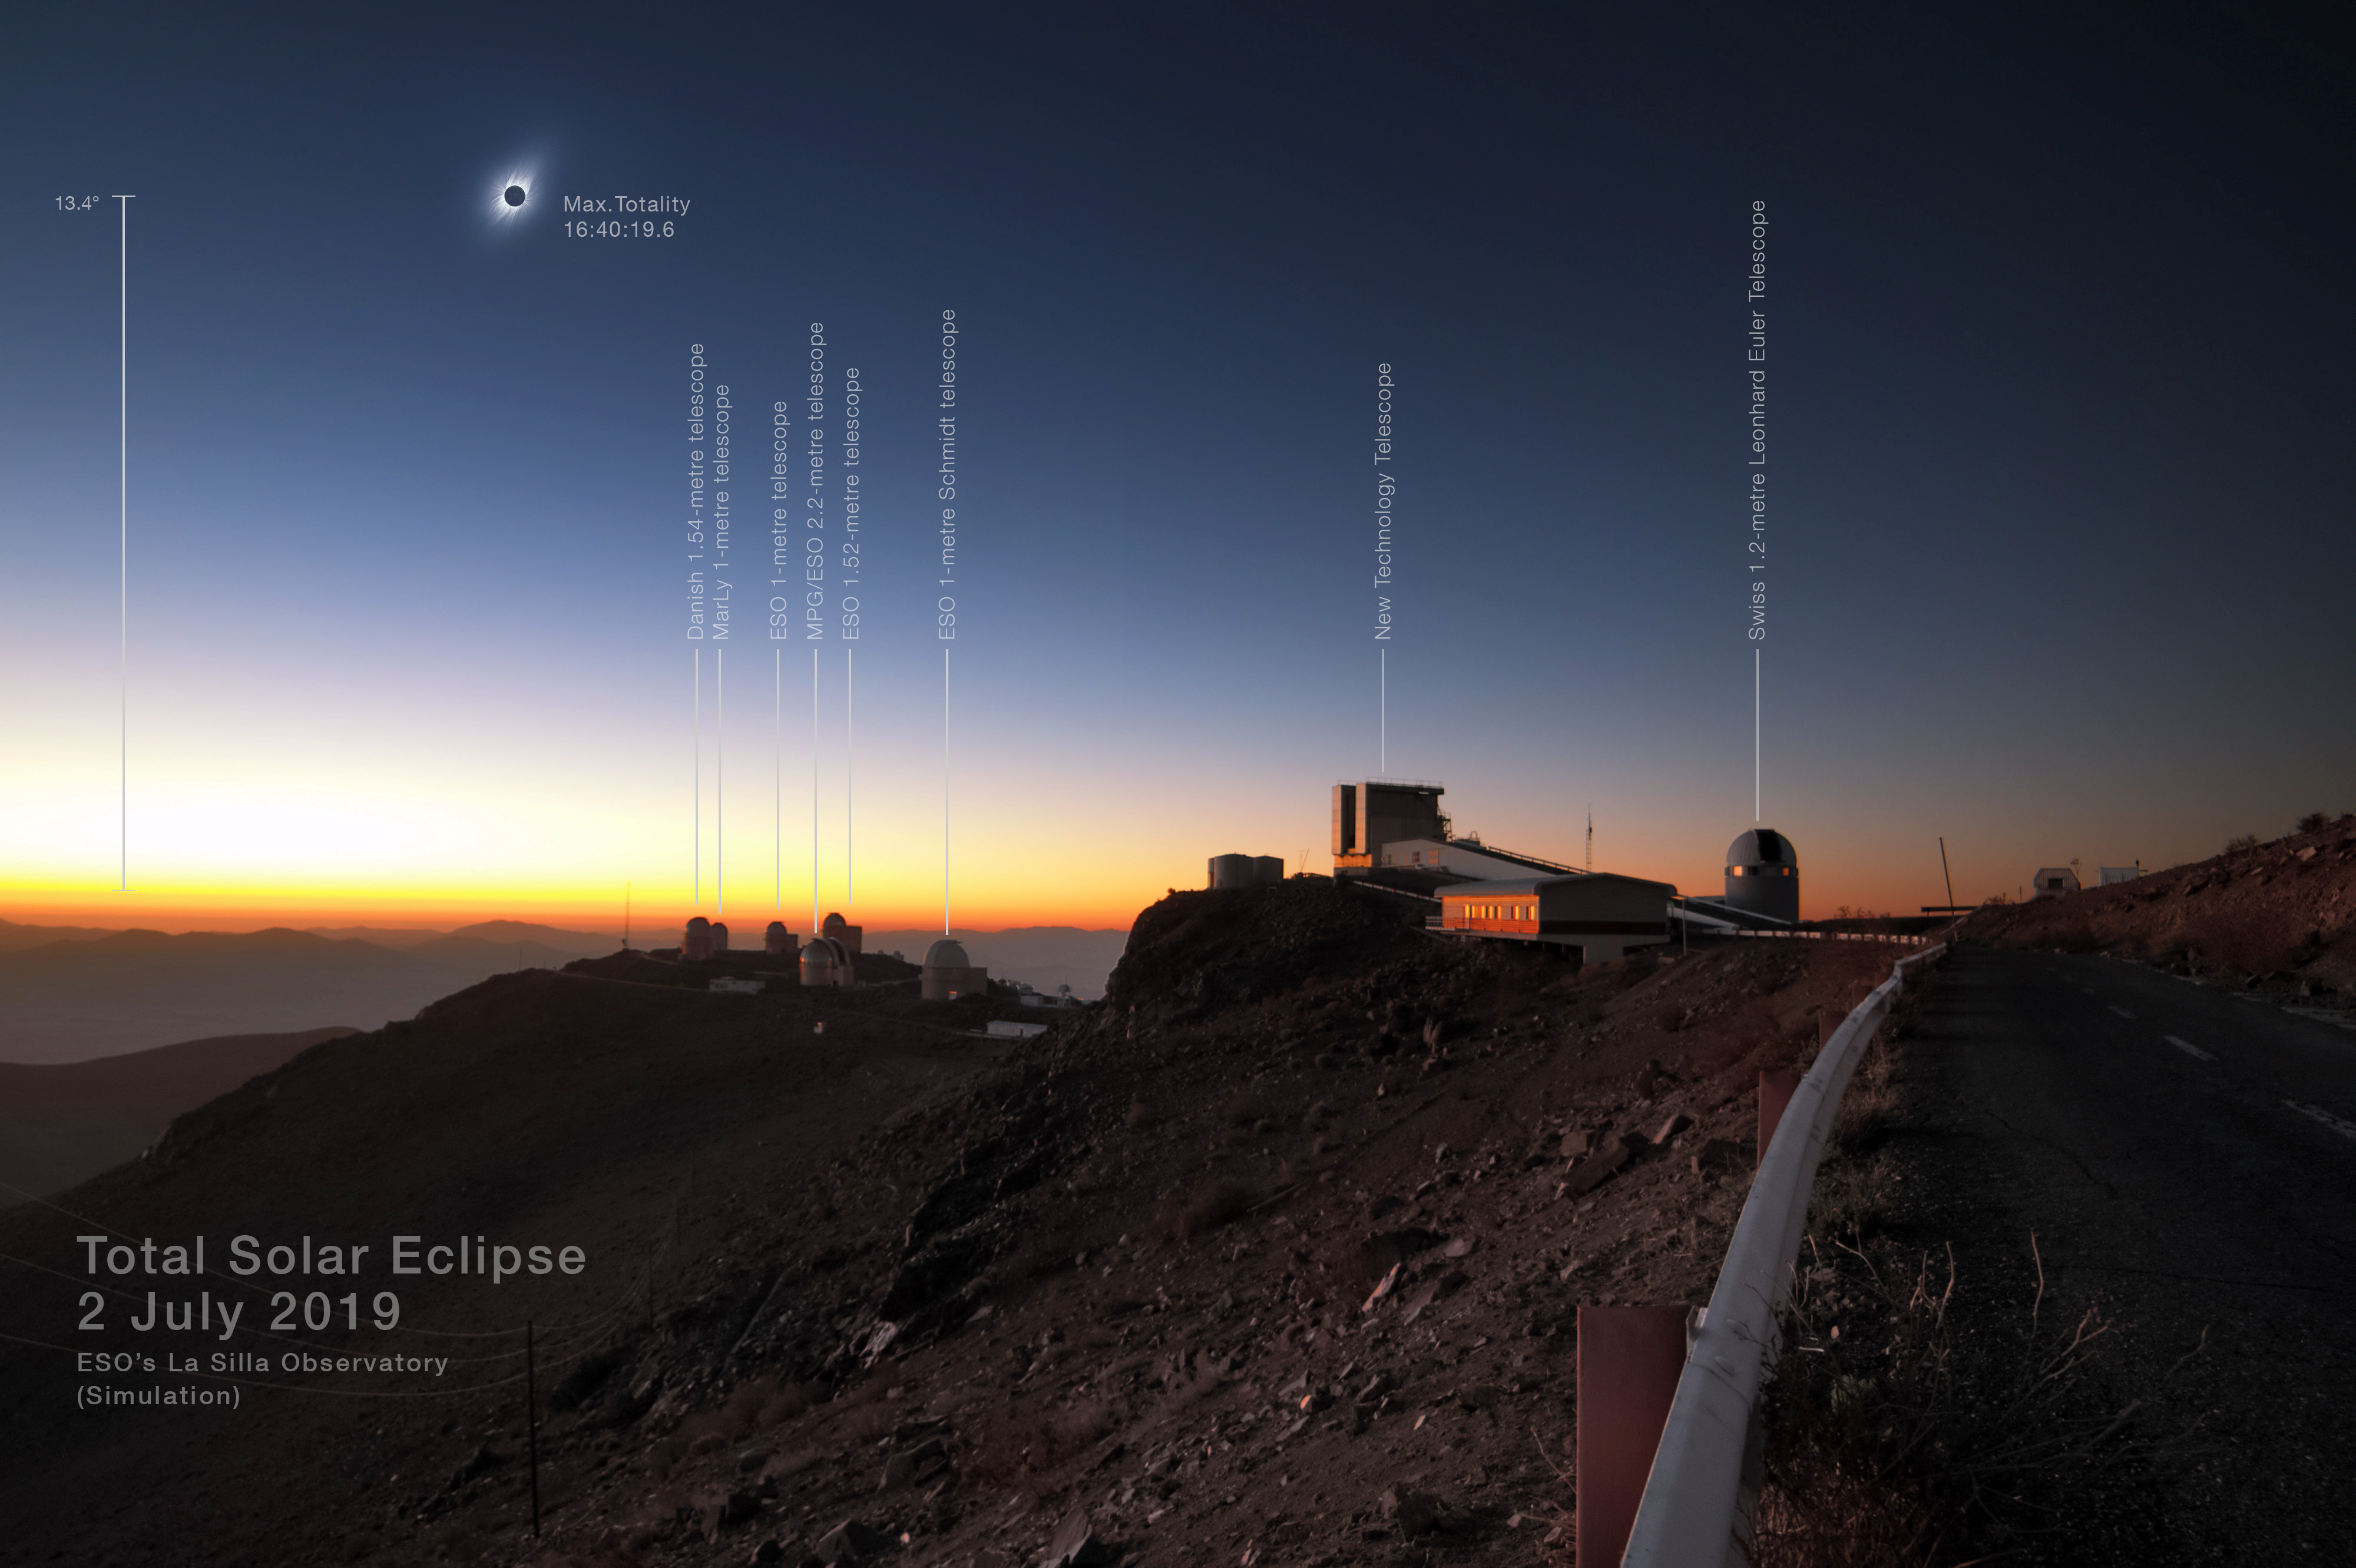

Total solar eclipse 2019 clear-weather simulation in the sky above La Silla

This clear-weather simulation shows how the eclipsed Sun could look like in the sky above La Silla on 2 July 2019 if there are no clouds (more information). An unannotated version of this image is available here.

Credit: ESO/J. Morin, M. Druckmüller, P. Aniol, K. Delcourte, P. Horálek, L. Calçada, M. Zamani.